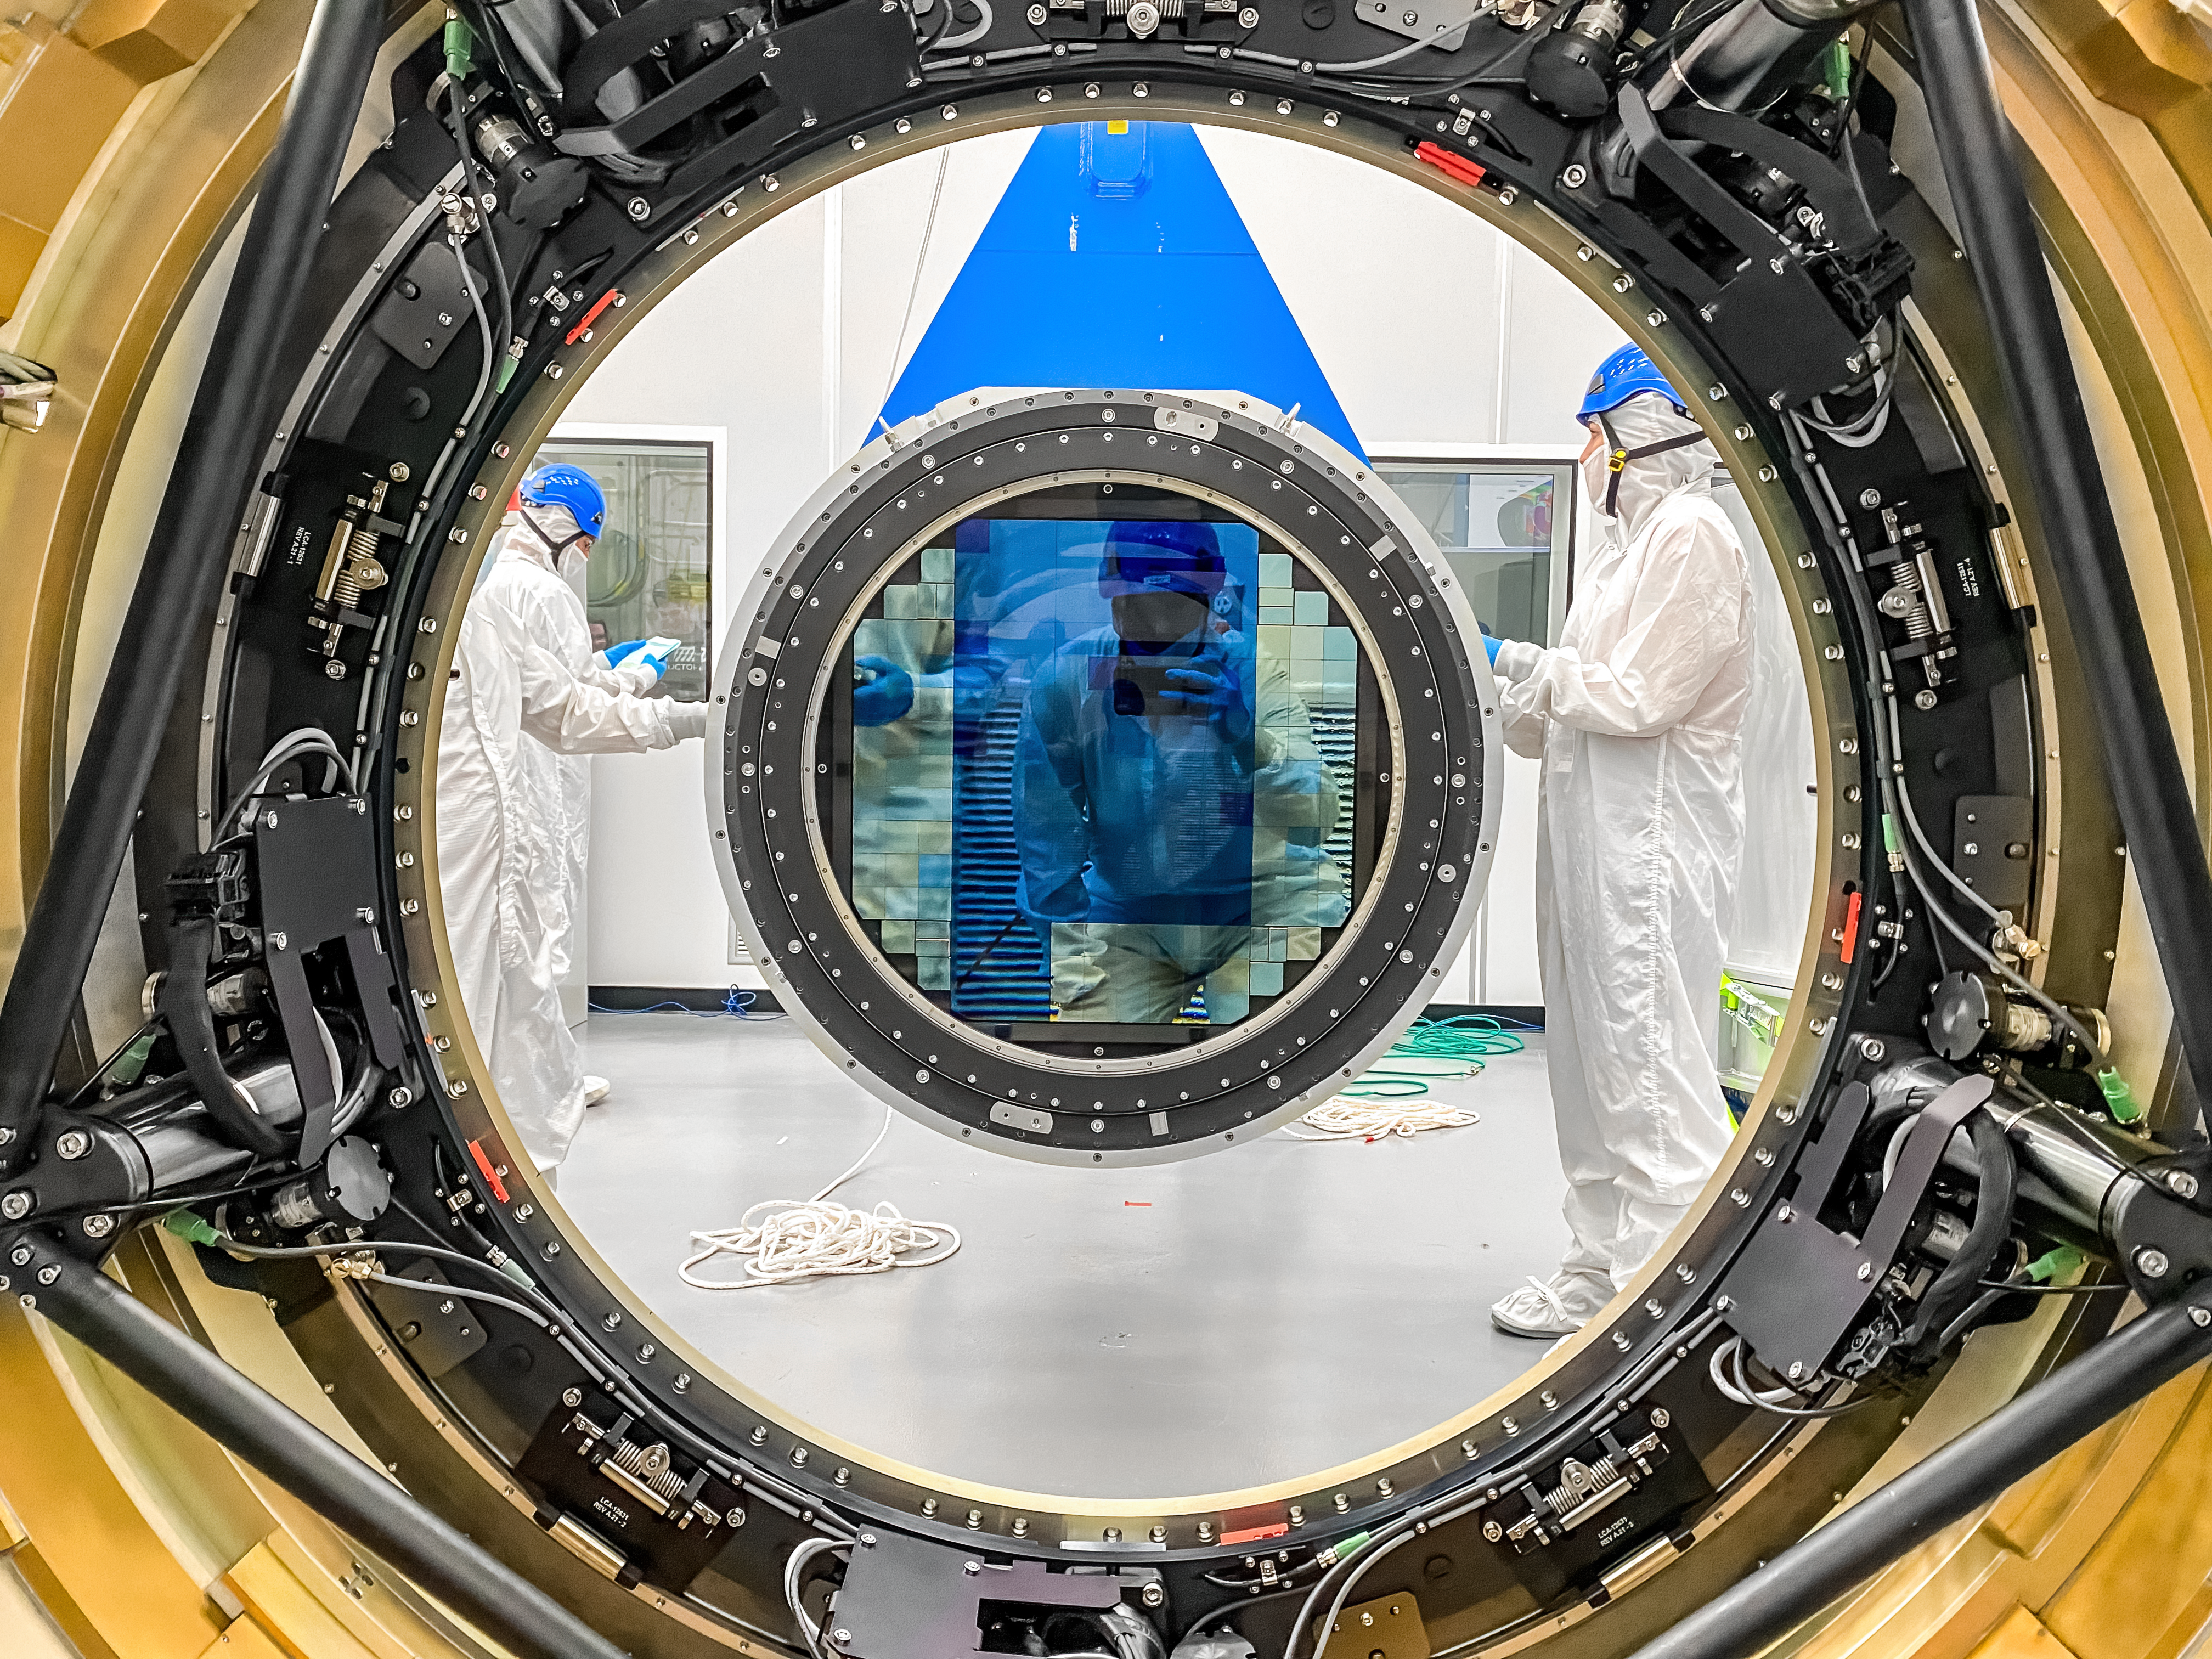

LSST Cryostat to Camera Body Lift

The LSST camera team successfully installed the cryostat to the camera body on April 8.

Credit: Travis Lange/SLAC National Accelerator Laboratory